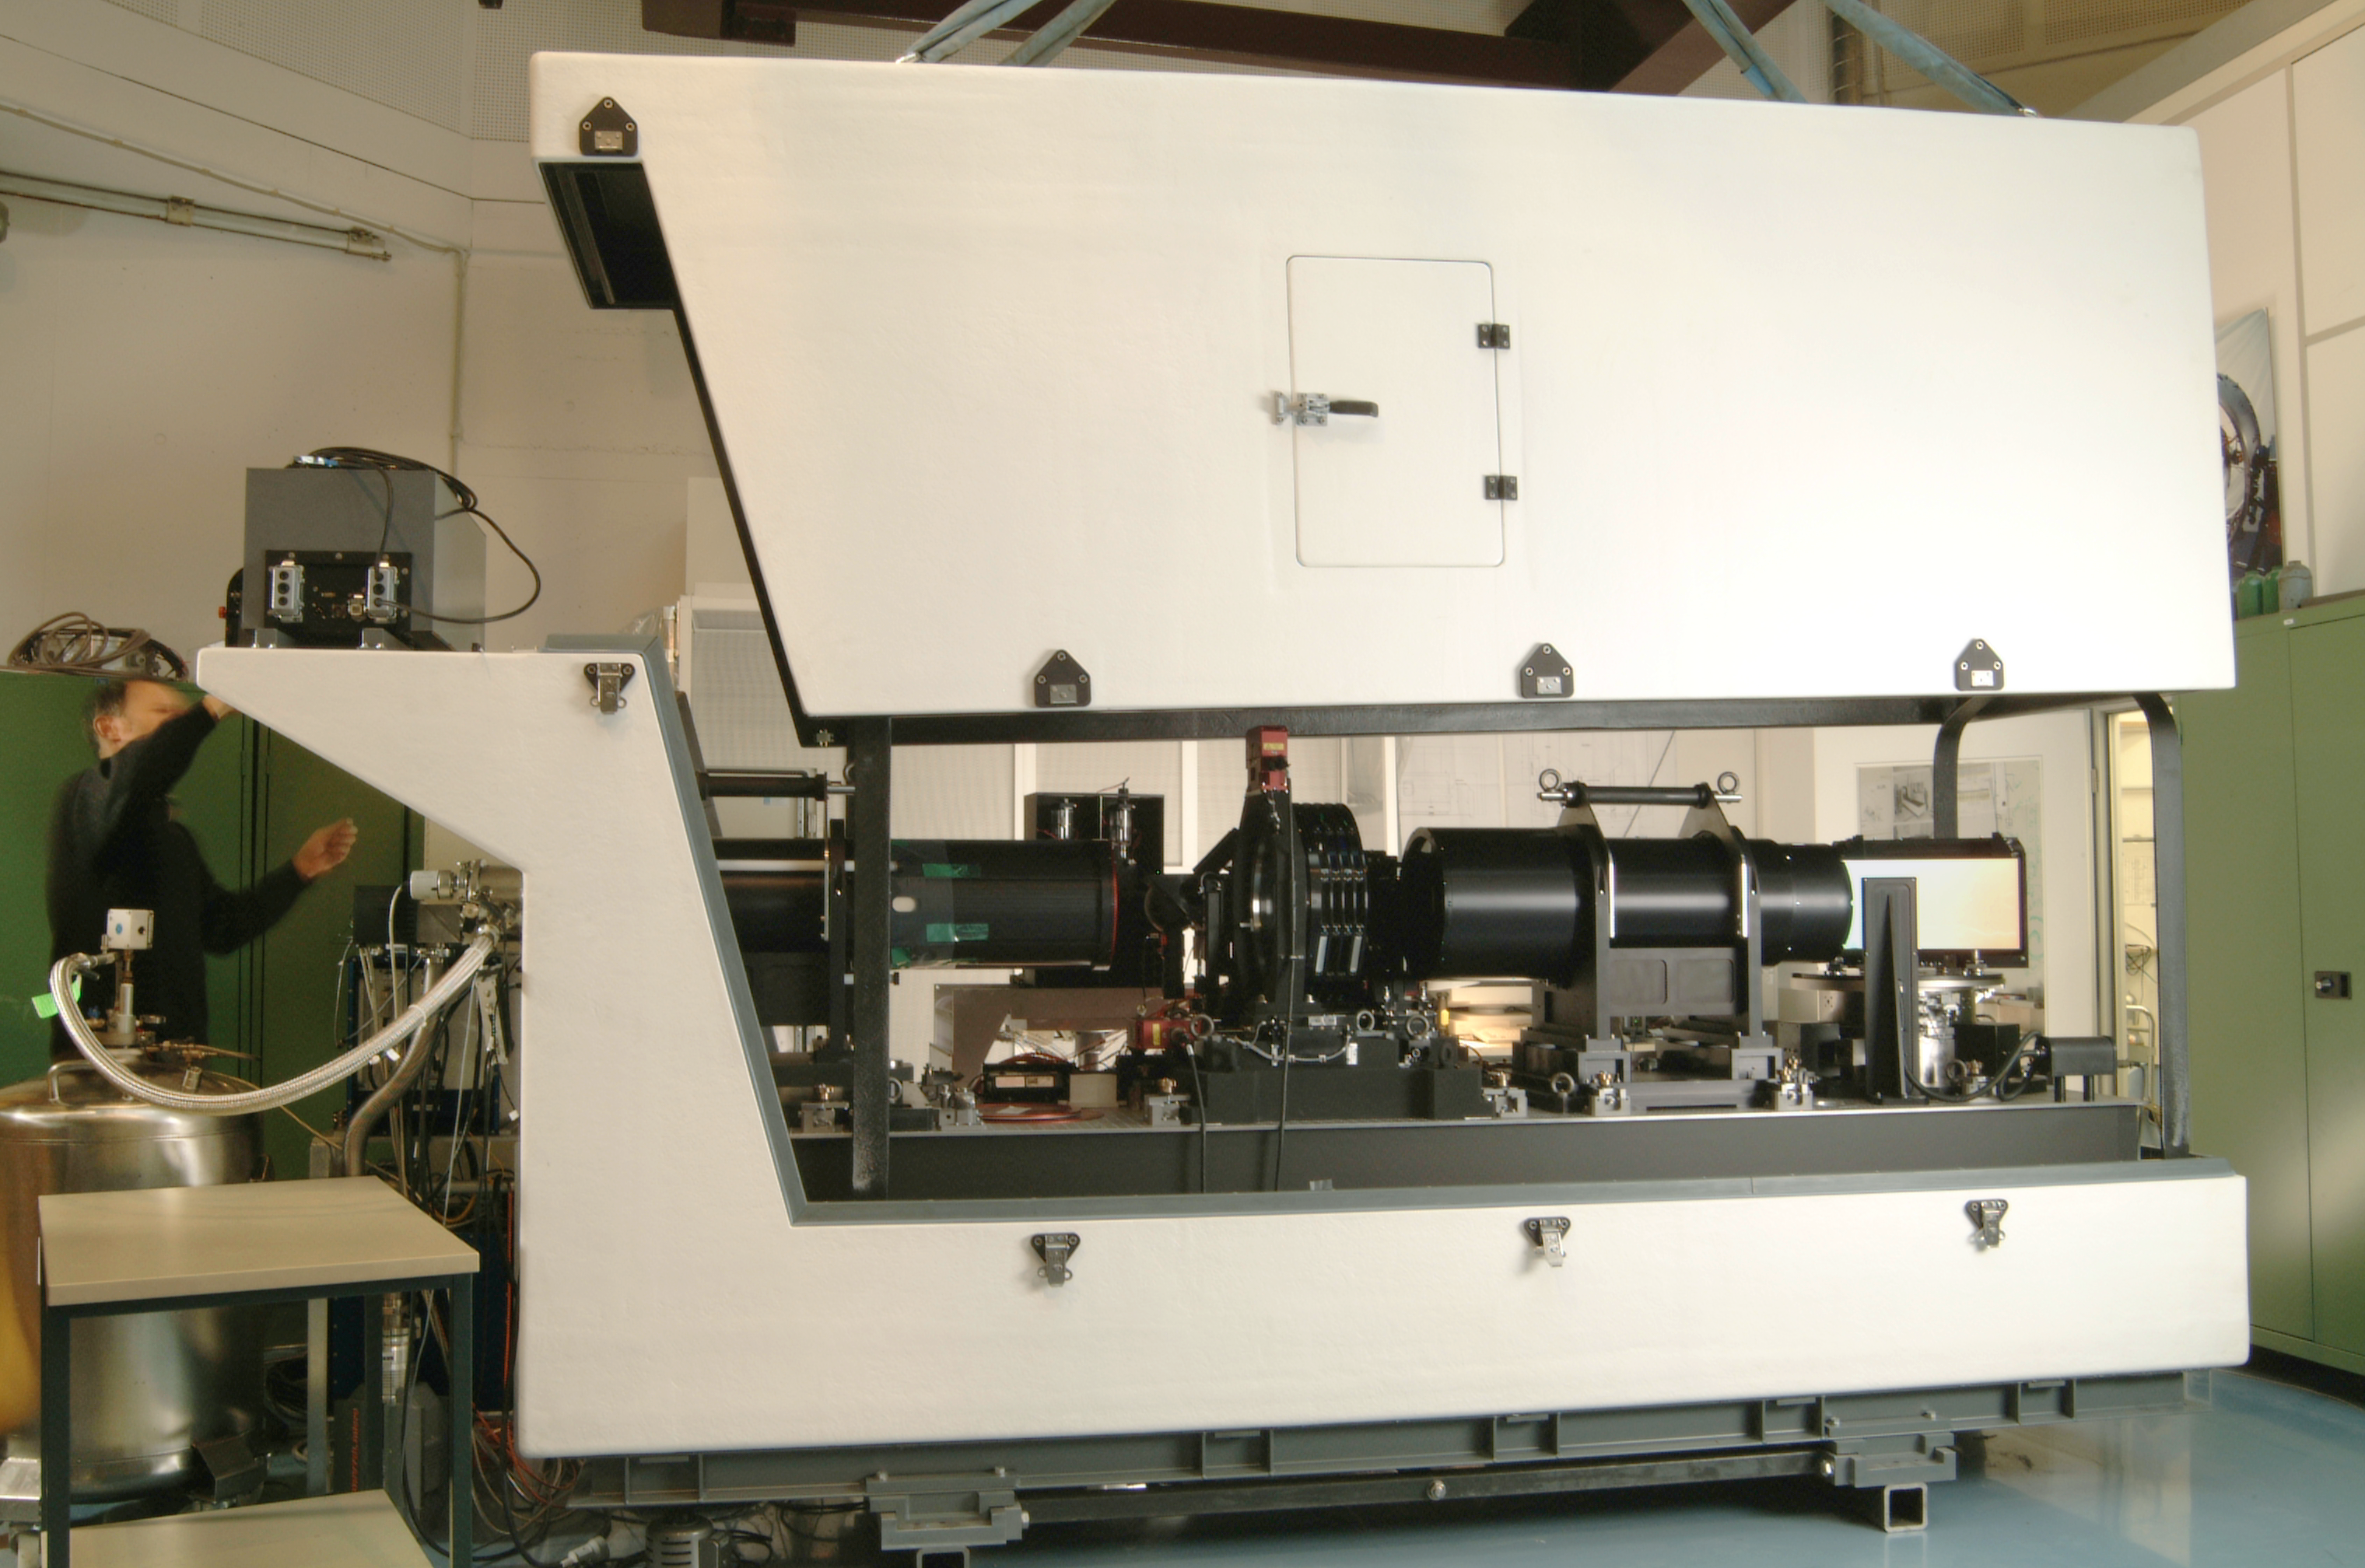

Giraffe

Giraffe, a part of the FLAMES instrument at the integration hall at ESO Headquarters.

Credit: ESO